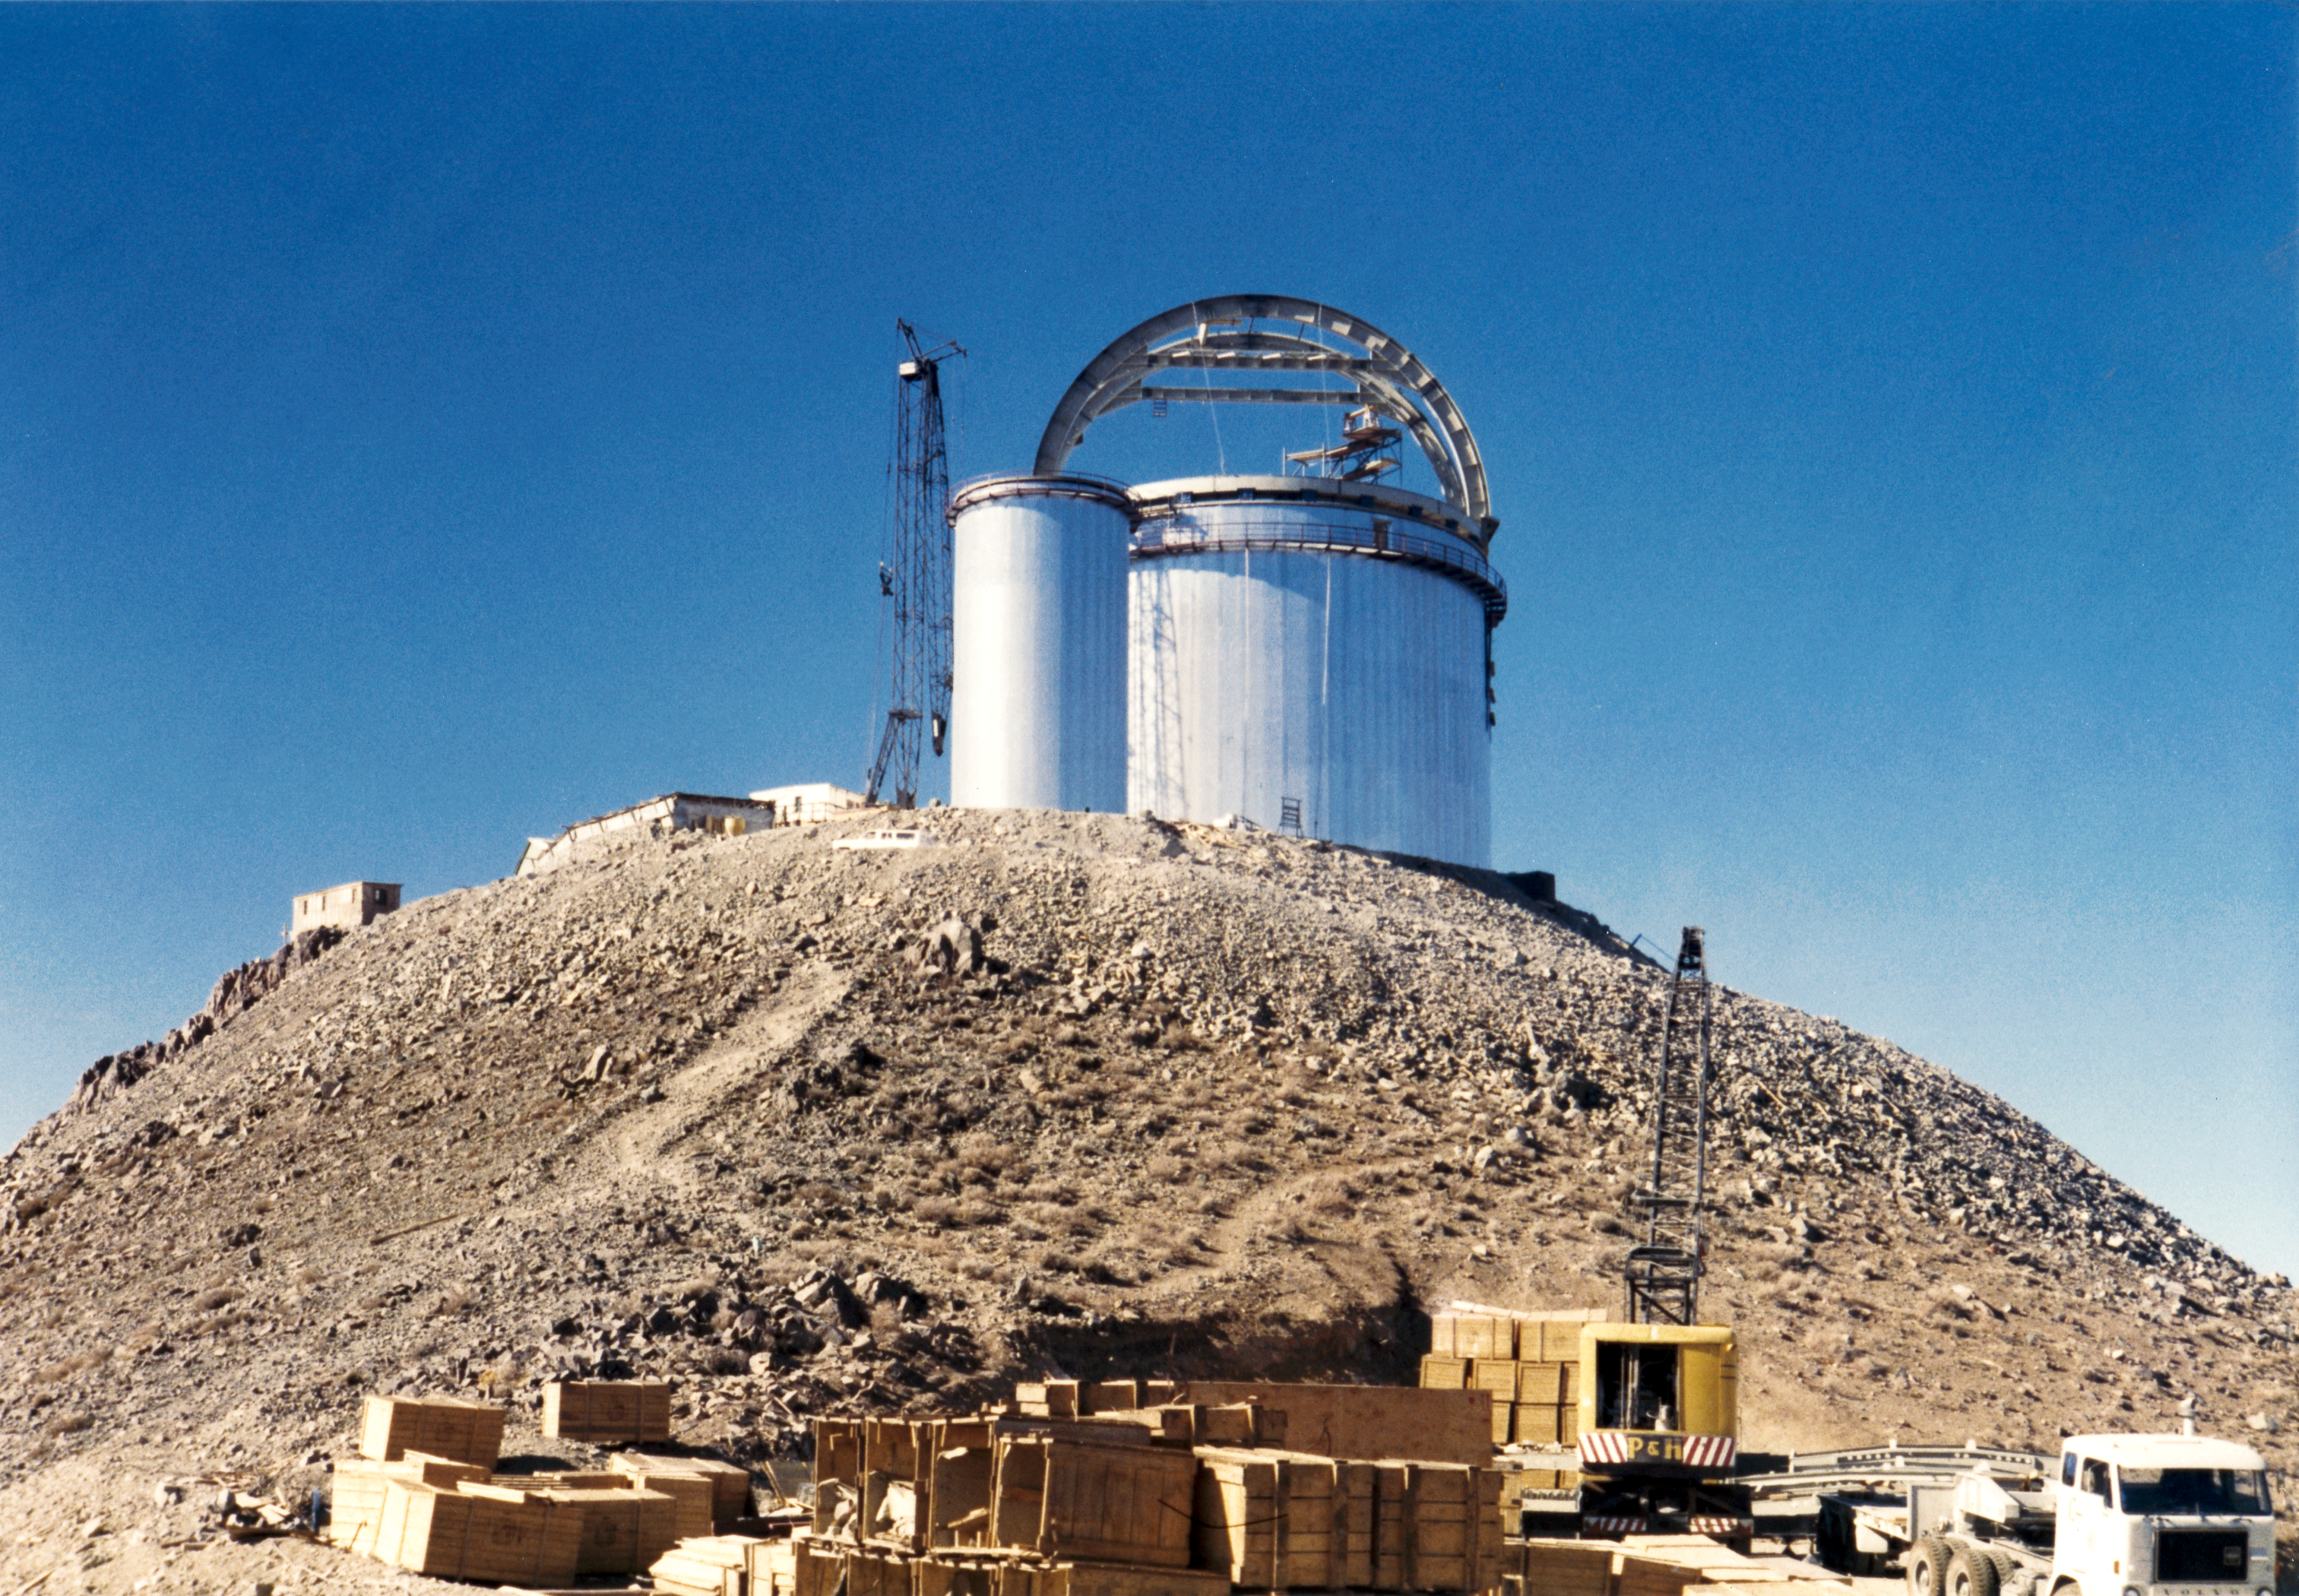

ESO 3.6-metre telescope under construction

The massive structure of the ESO 3.6-metre Telescope building, and the tall tower of the Coudé Auxiliary Telescope are already complete, but still missing their rotating domes.

Credit: ESO/S. Laustsen